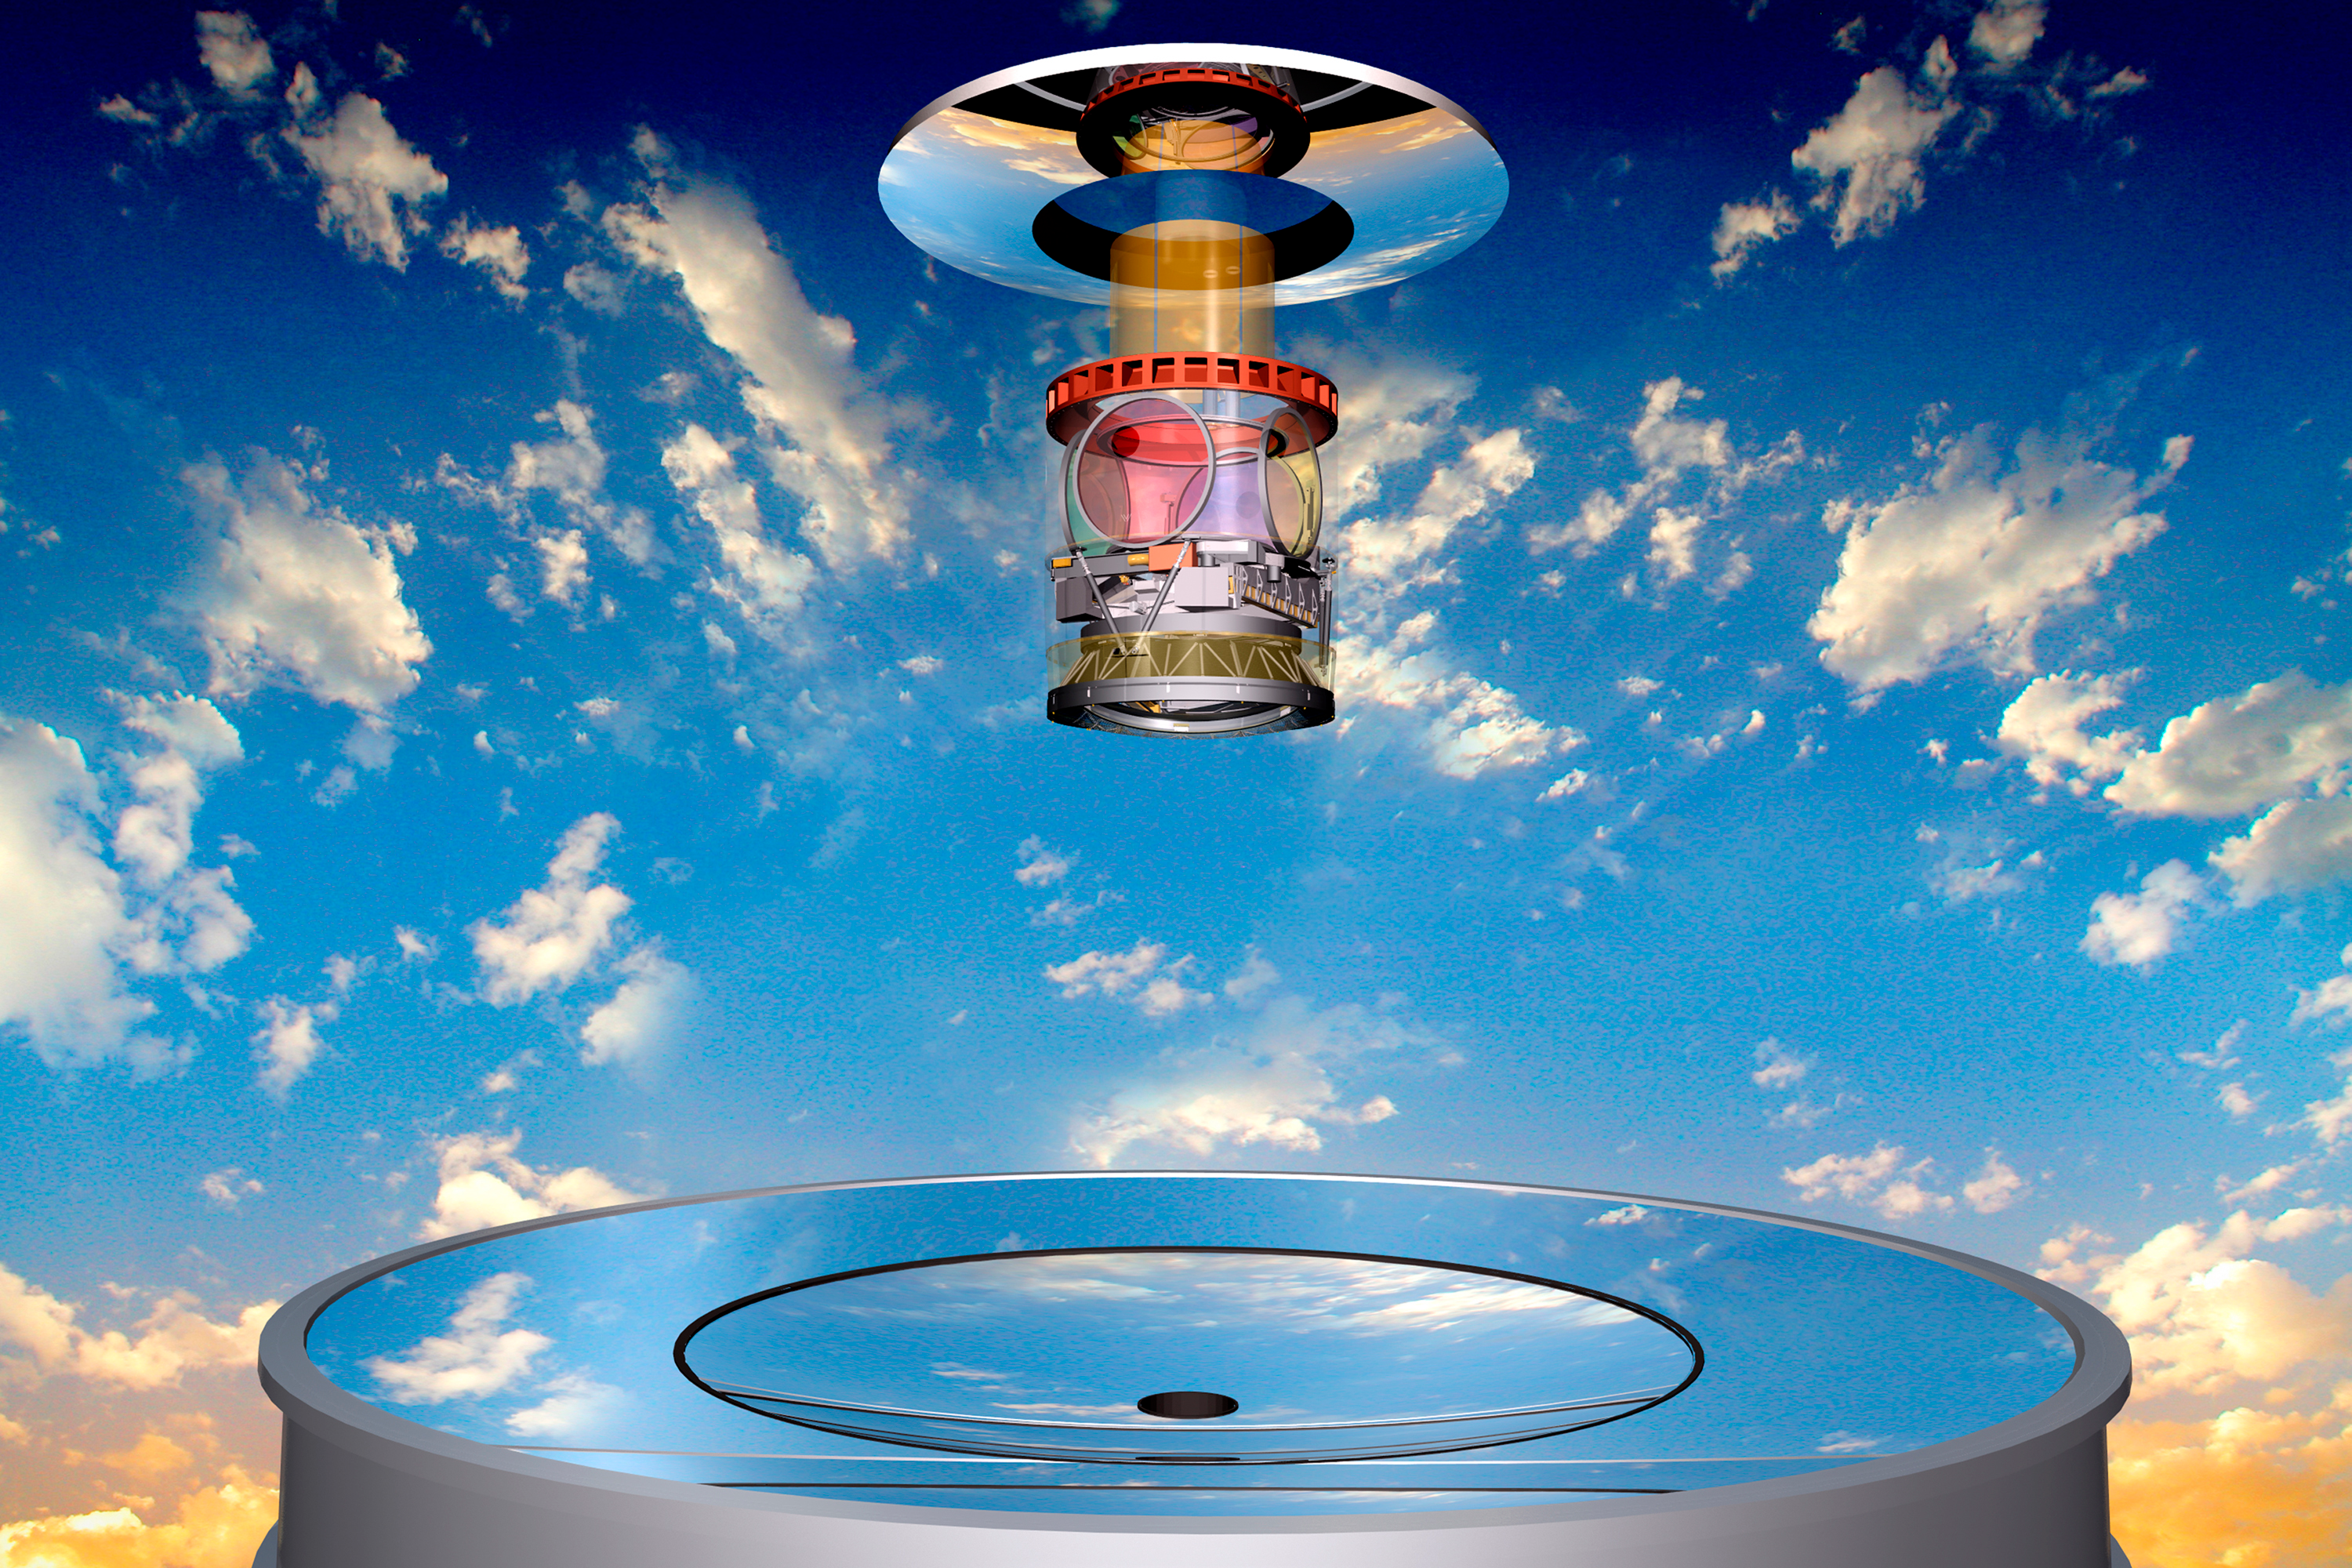

Optical Elements with Clouds

The optical elements of the LSST appear suspended over the coplanar primary/tertiary mirror. The secondary mirror, camera lenses and filters are also visible. Todd Mason, Mason Productions Inc. / LSST Corporation

Credit: Todd Mason, Mason Productions, Inc./Vera C. Rubin Observatory/ NOIRLab/ NSF/ AURA